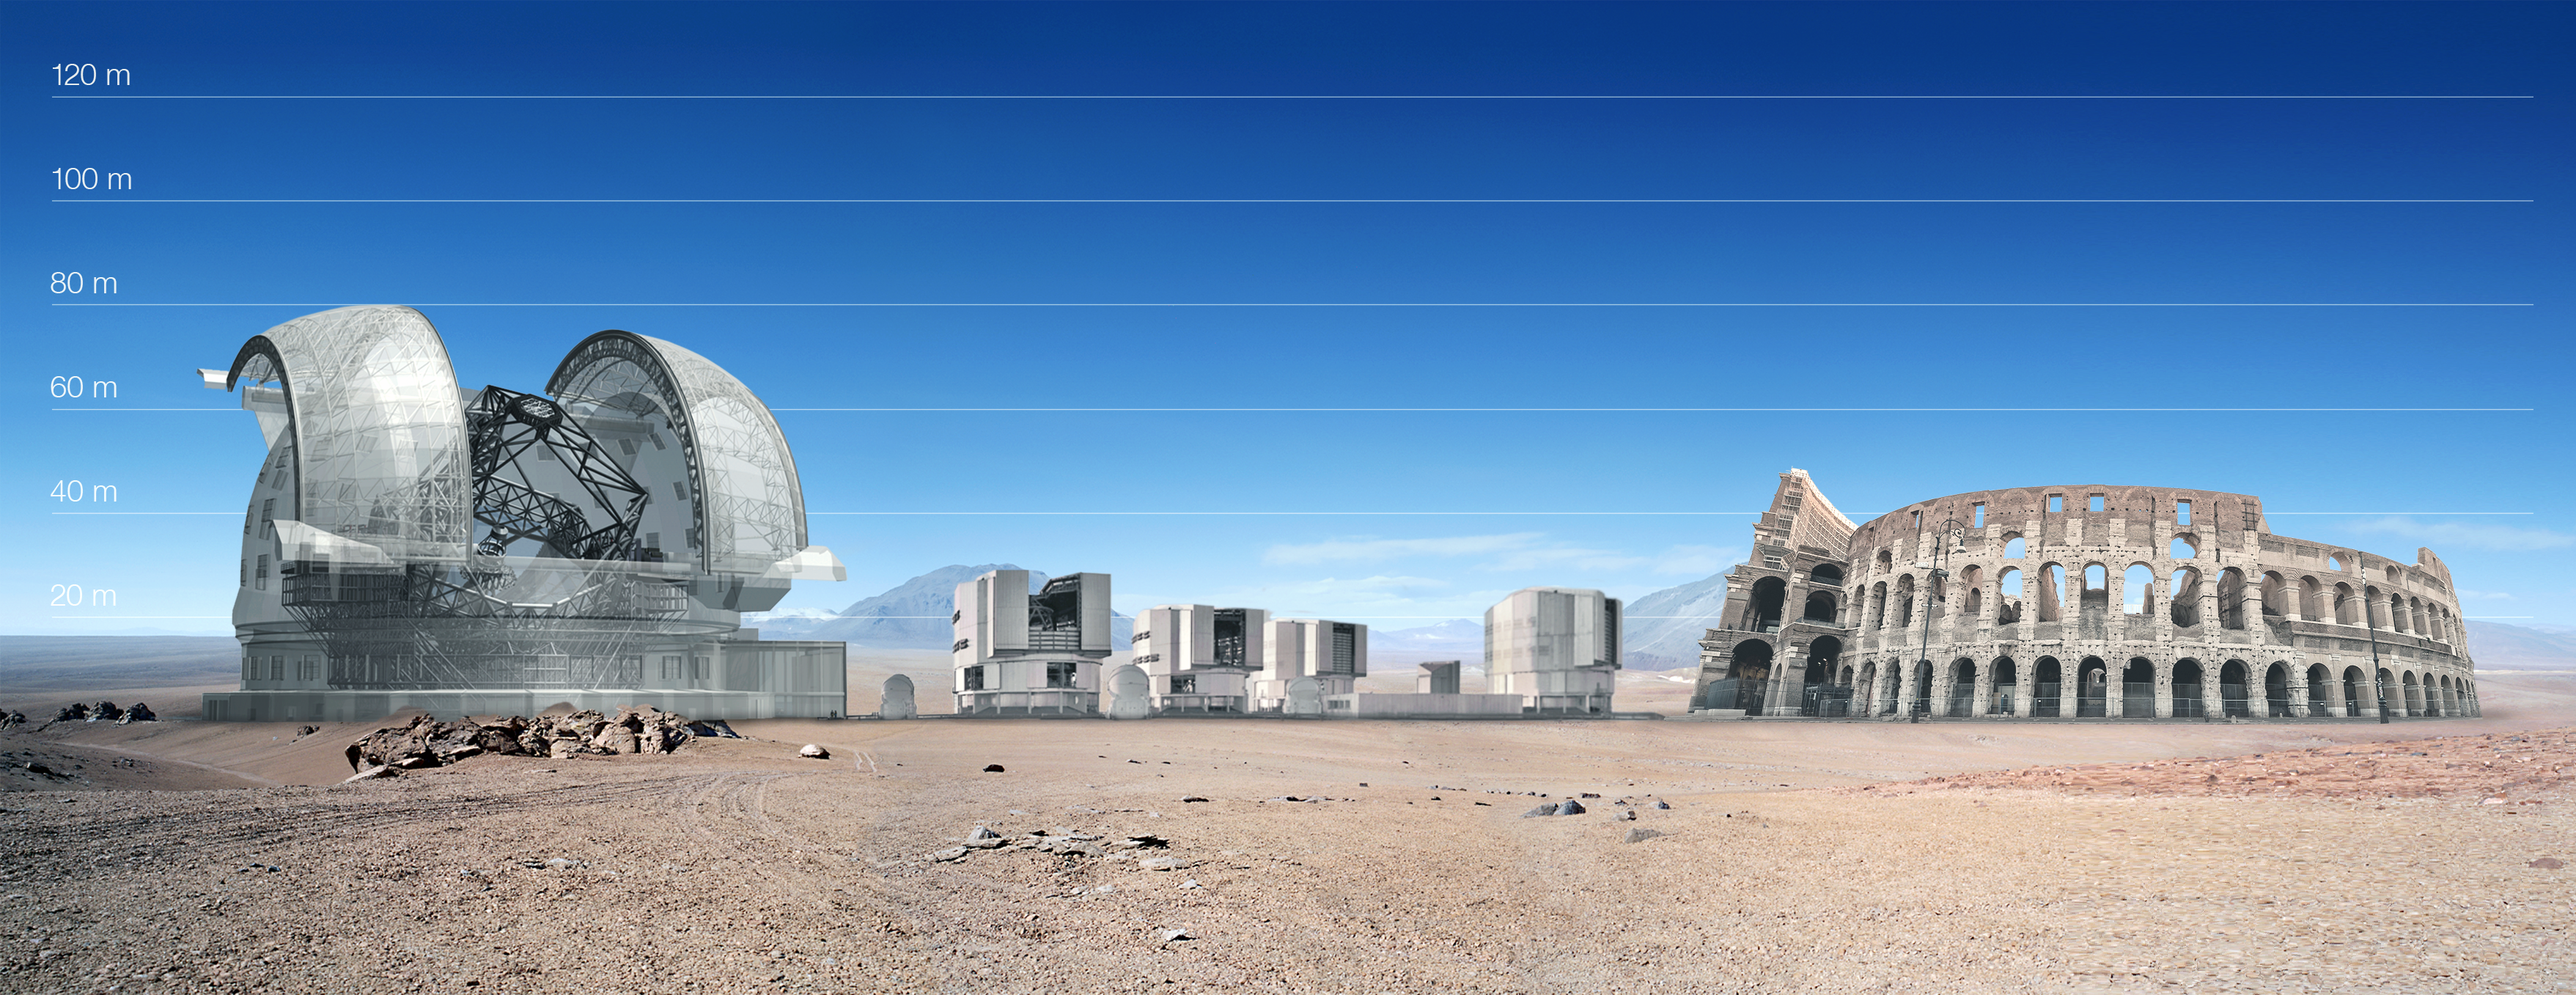

ELT and VLT vs Colosseum

Present and future observatories compared to a marvel from the past. The ELT dome will be 100 metres in diameter, about the size of the Colosseum in Rome, but atop a 3000-metre mountaintop. For comparison, each of the four VLT unit telescopes are 25 metres high, about the size of an eight-storey building.

This picture is based on a preliminary design for the ELT.

Credit: ESO